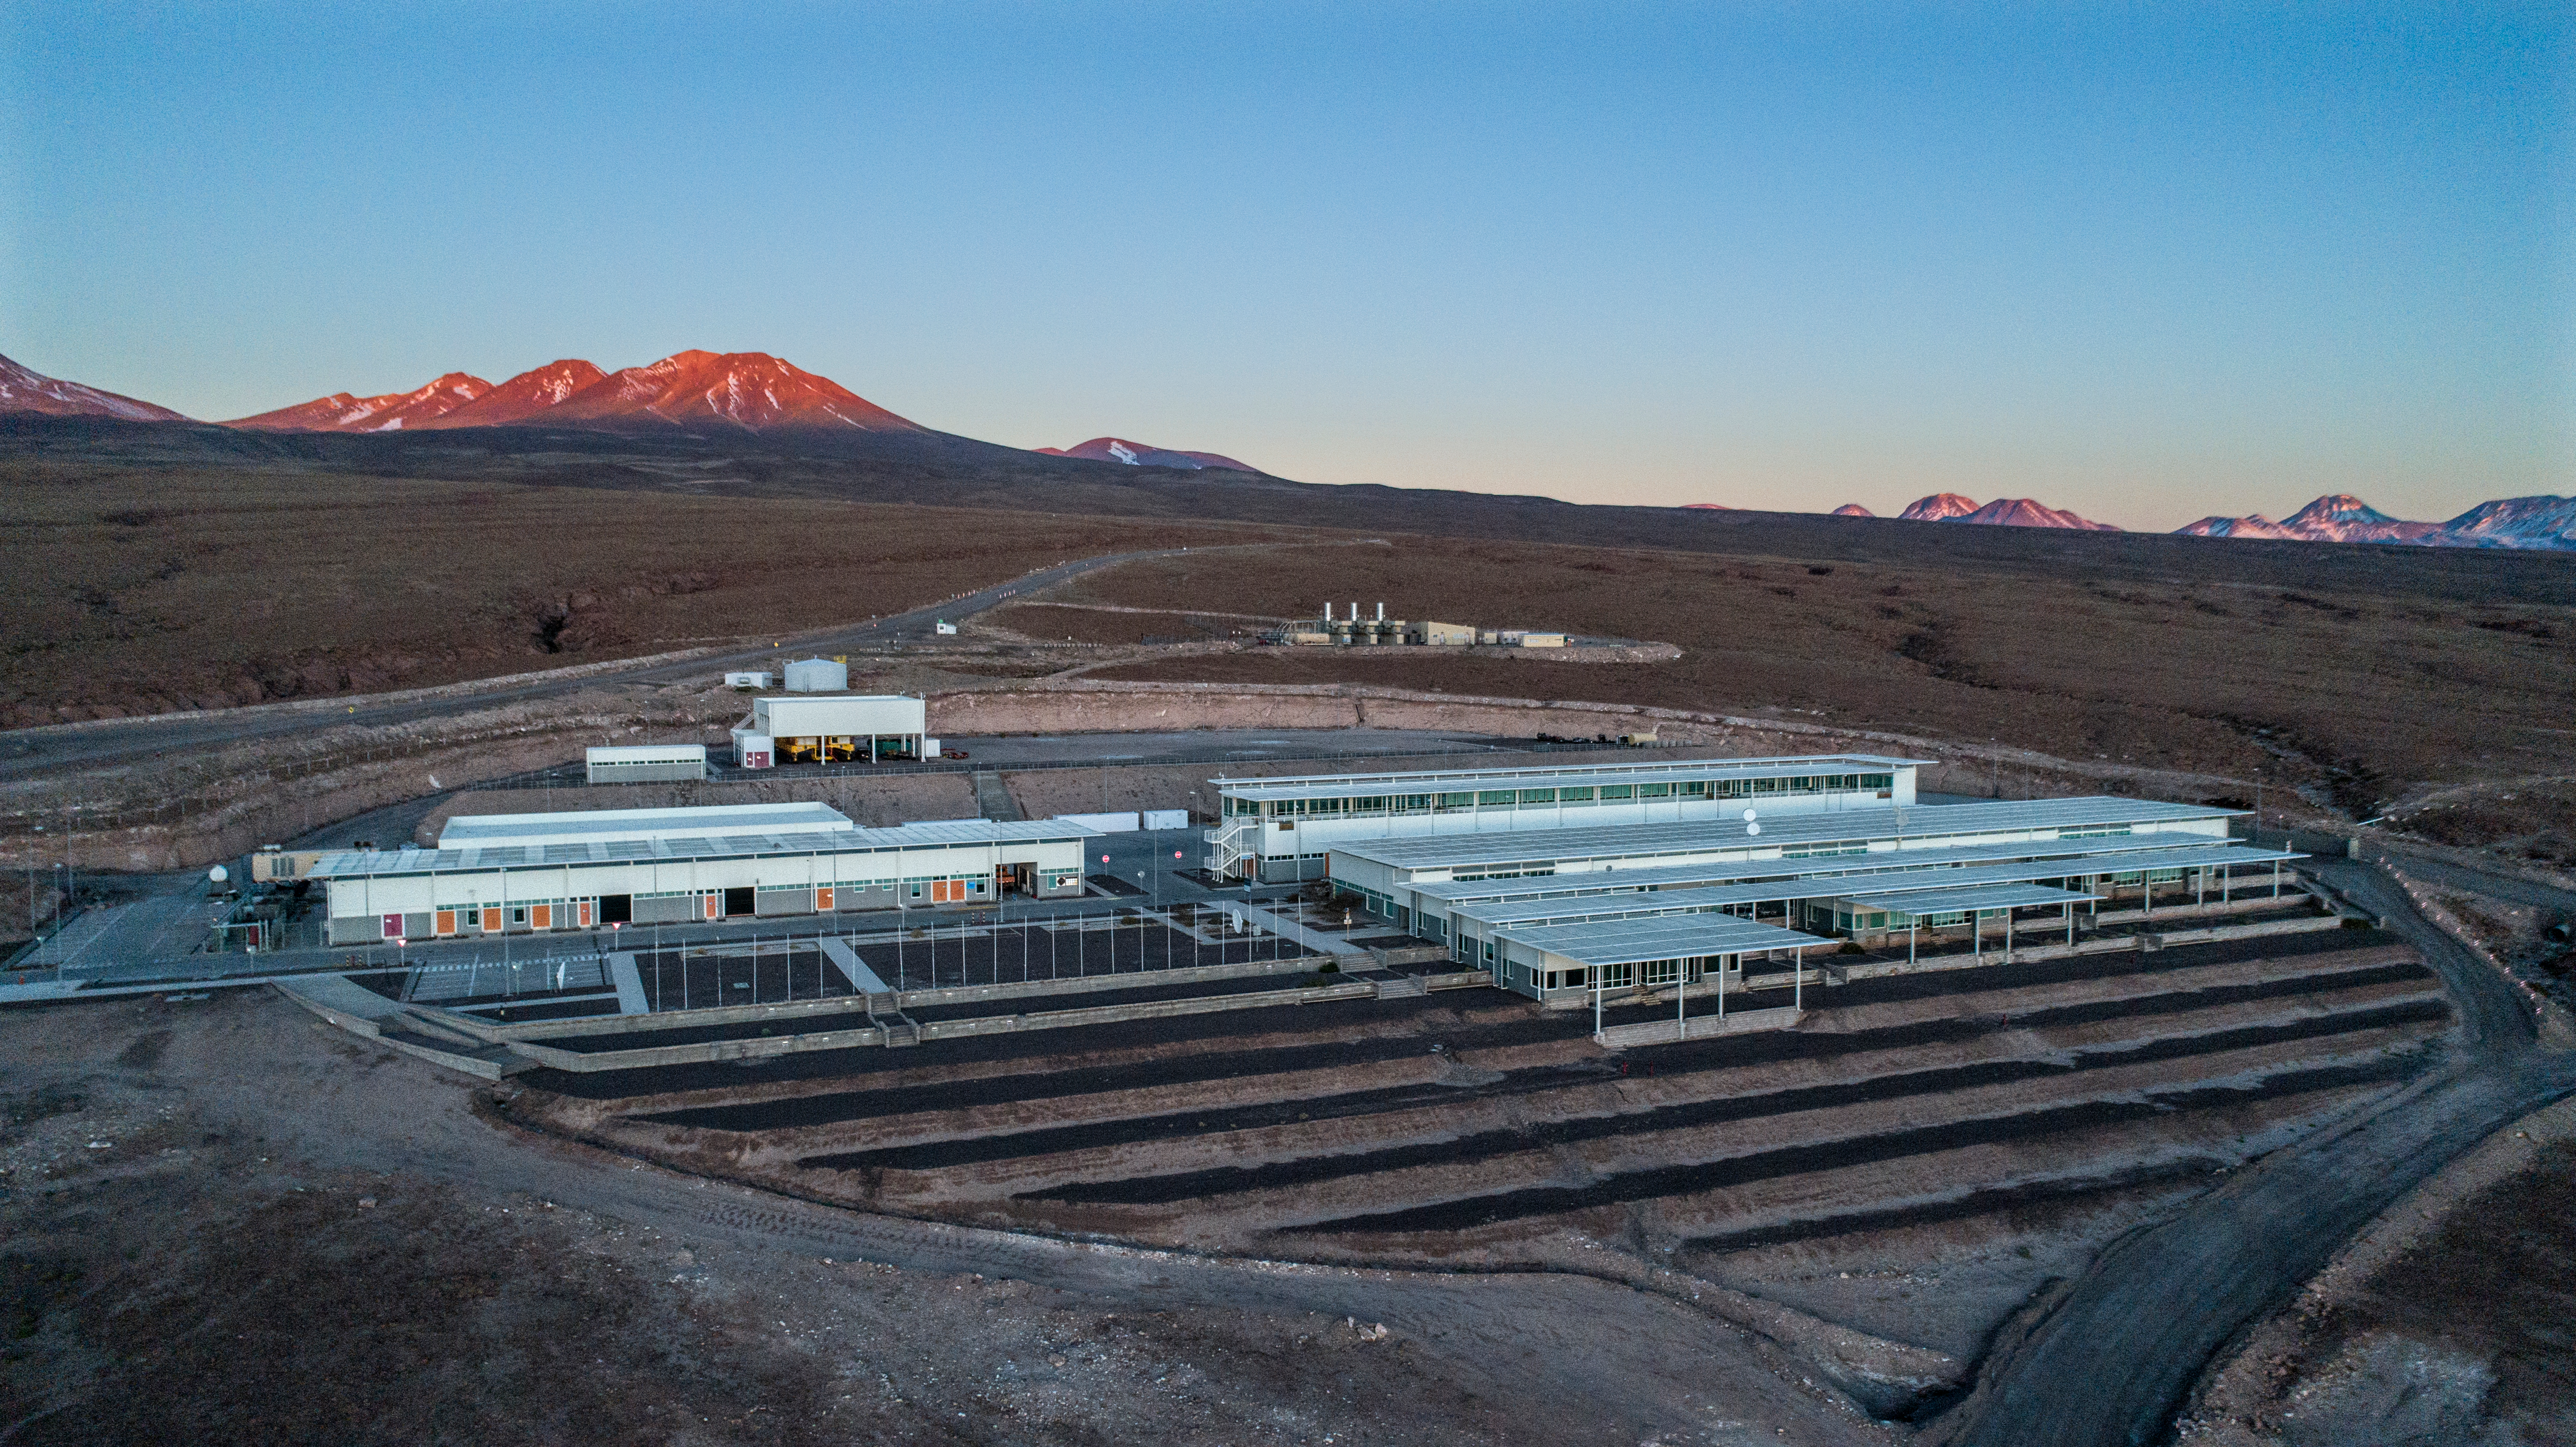

ALMA shutdown due to the Covid-19 pandemic in 2020

ALMA shutdown due to the Covid-19 pandemic in 2020. A Caretaking Team was in charge of guarding the observatory. A drone registered this images, accounting for the solitude of the ALMA base camp (OSF) and the antennas in the Chajnantor Plateau.

Credit: Ariel Marinkovic – X-CAM-ALMA (ESO/NAOJ/NRAO)